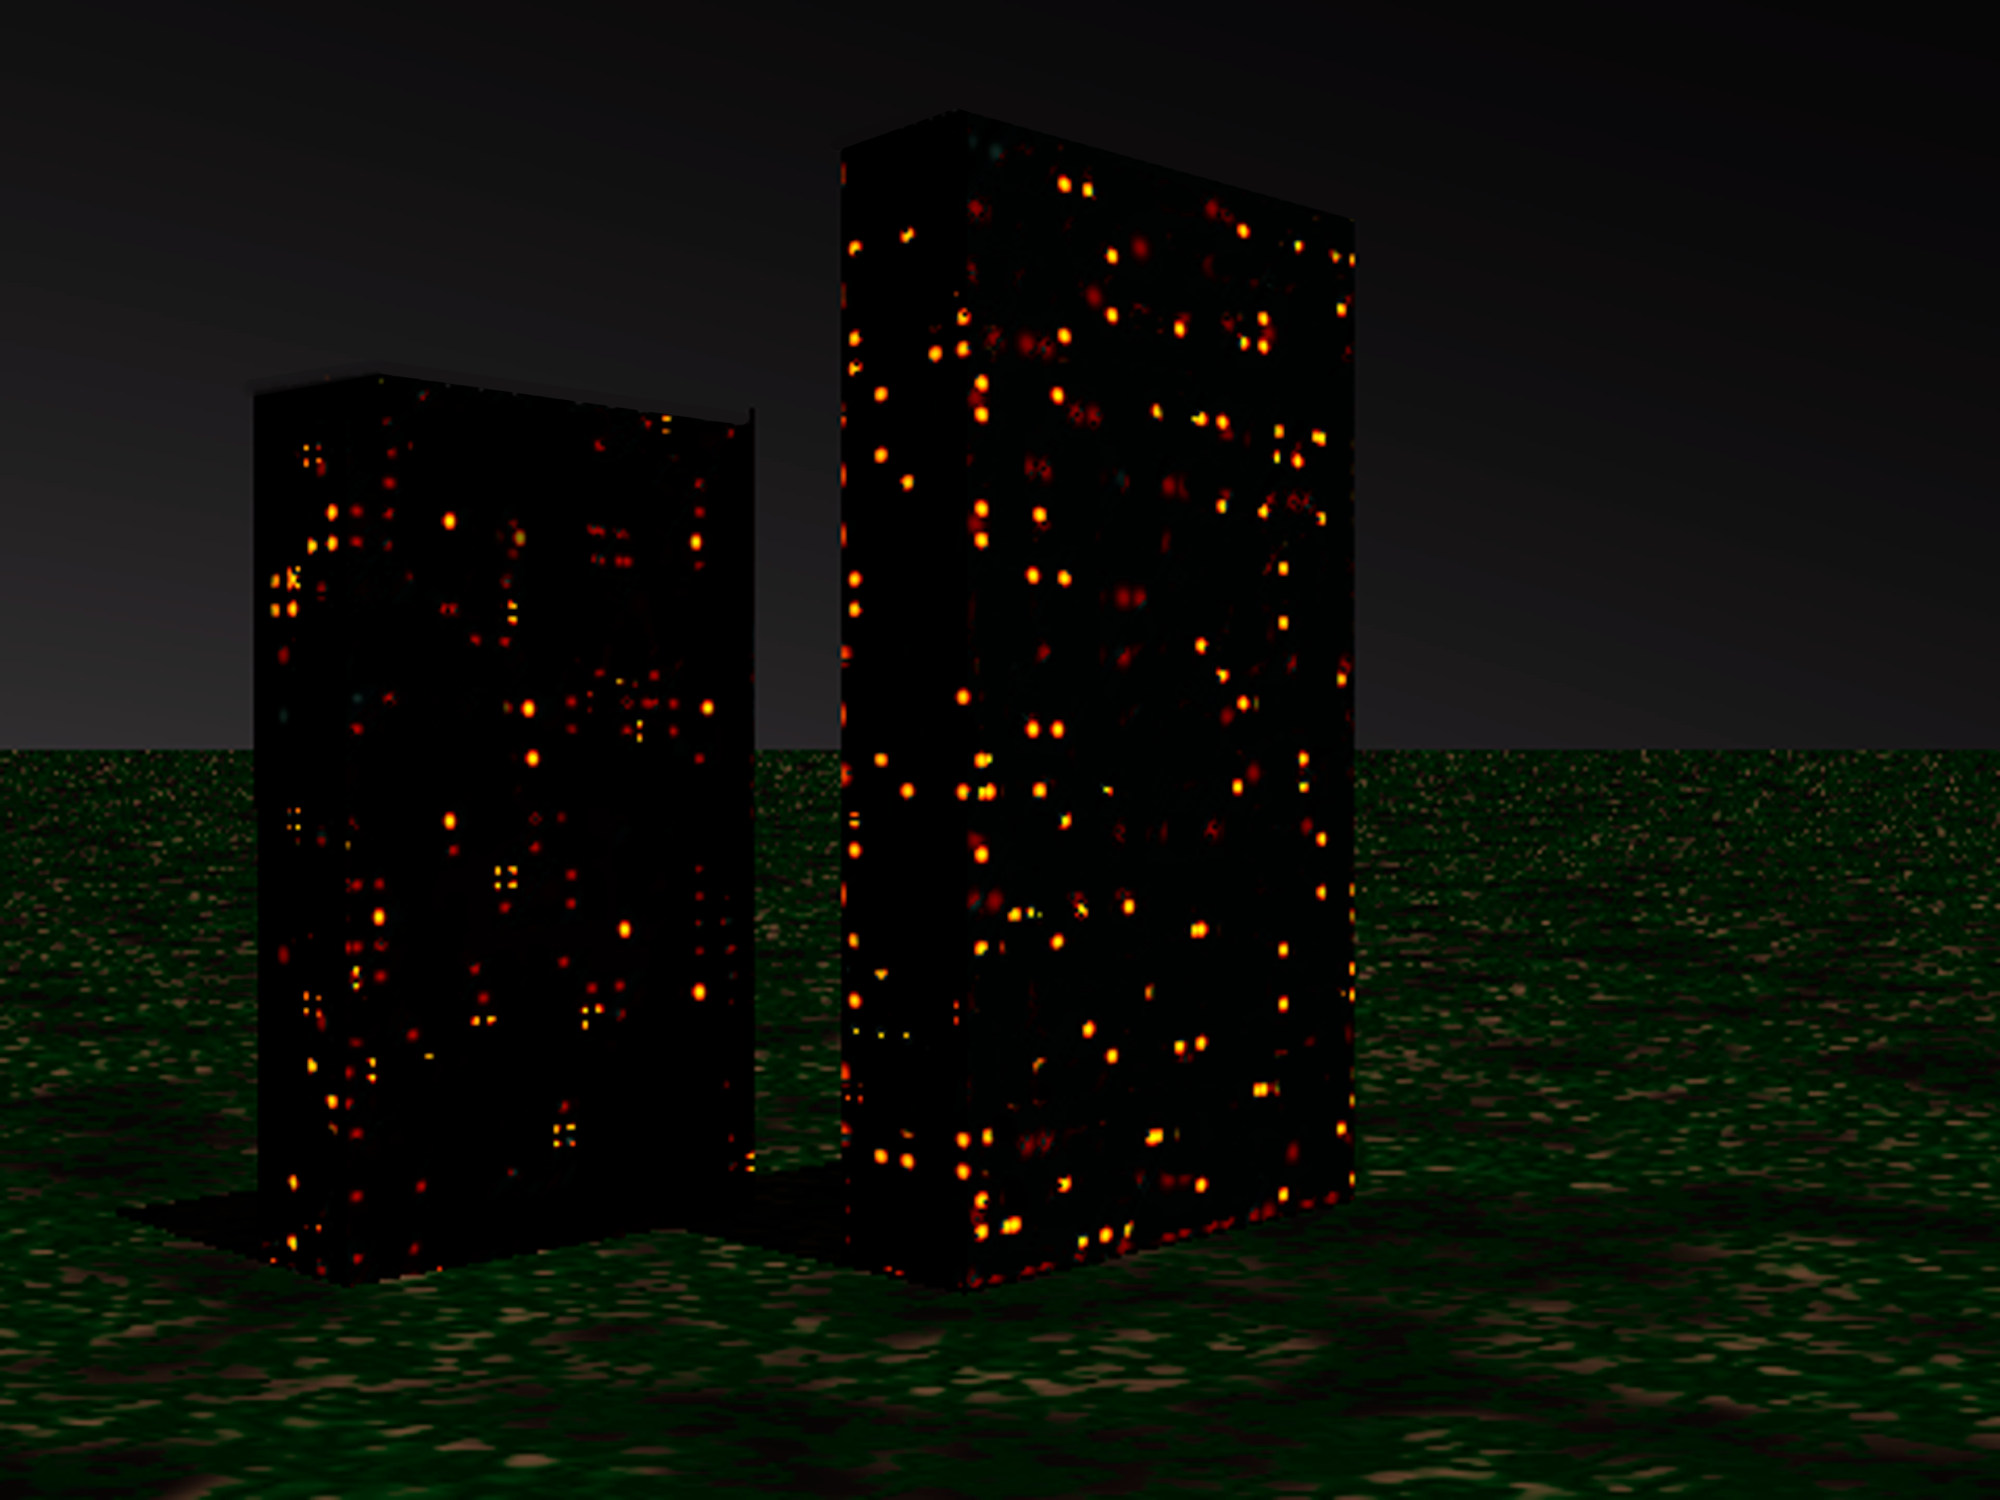

What do apartment buildings and distant galaxies have in common?

Observing older, massive galaxies in the “Redshift Desert” is similar to trying to determine the number of residents in an apartment building by counting the number of lit windows. In past surveys of this period of our Universe, mainly the brighter galaxies where stars are forming were bright enough to be studied. Prior to the Gemini Deep Deep Survey (GDDS), the more massive, older and fainter galaxies were not well represented in surveys of this epoch in the Universe––like the dark windows in the buildings above. The Gemini spectra from the GDDS allows us to study these dimmer galaxies and understand their properties such as mass, age and heavy element abundances.

Credit: Gemini Observatory/NSF/AURA/J. Lomberg